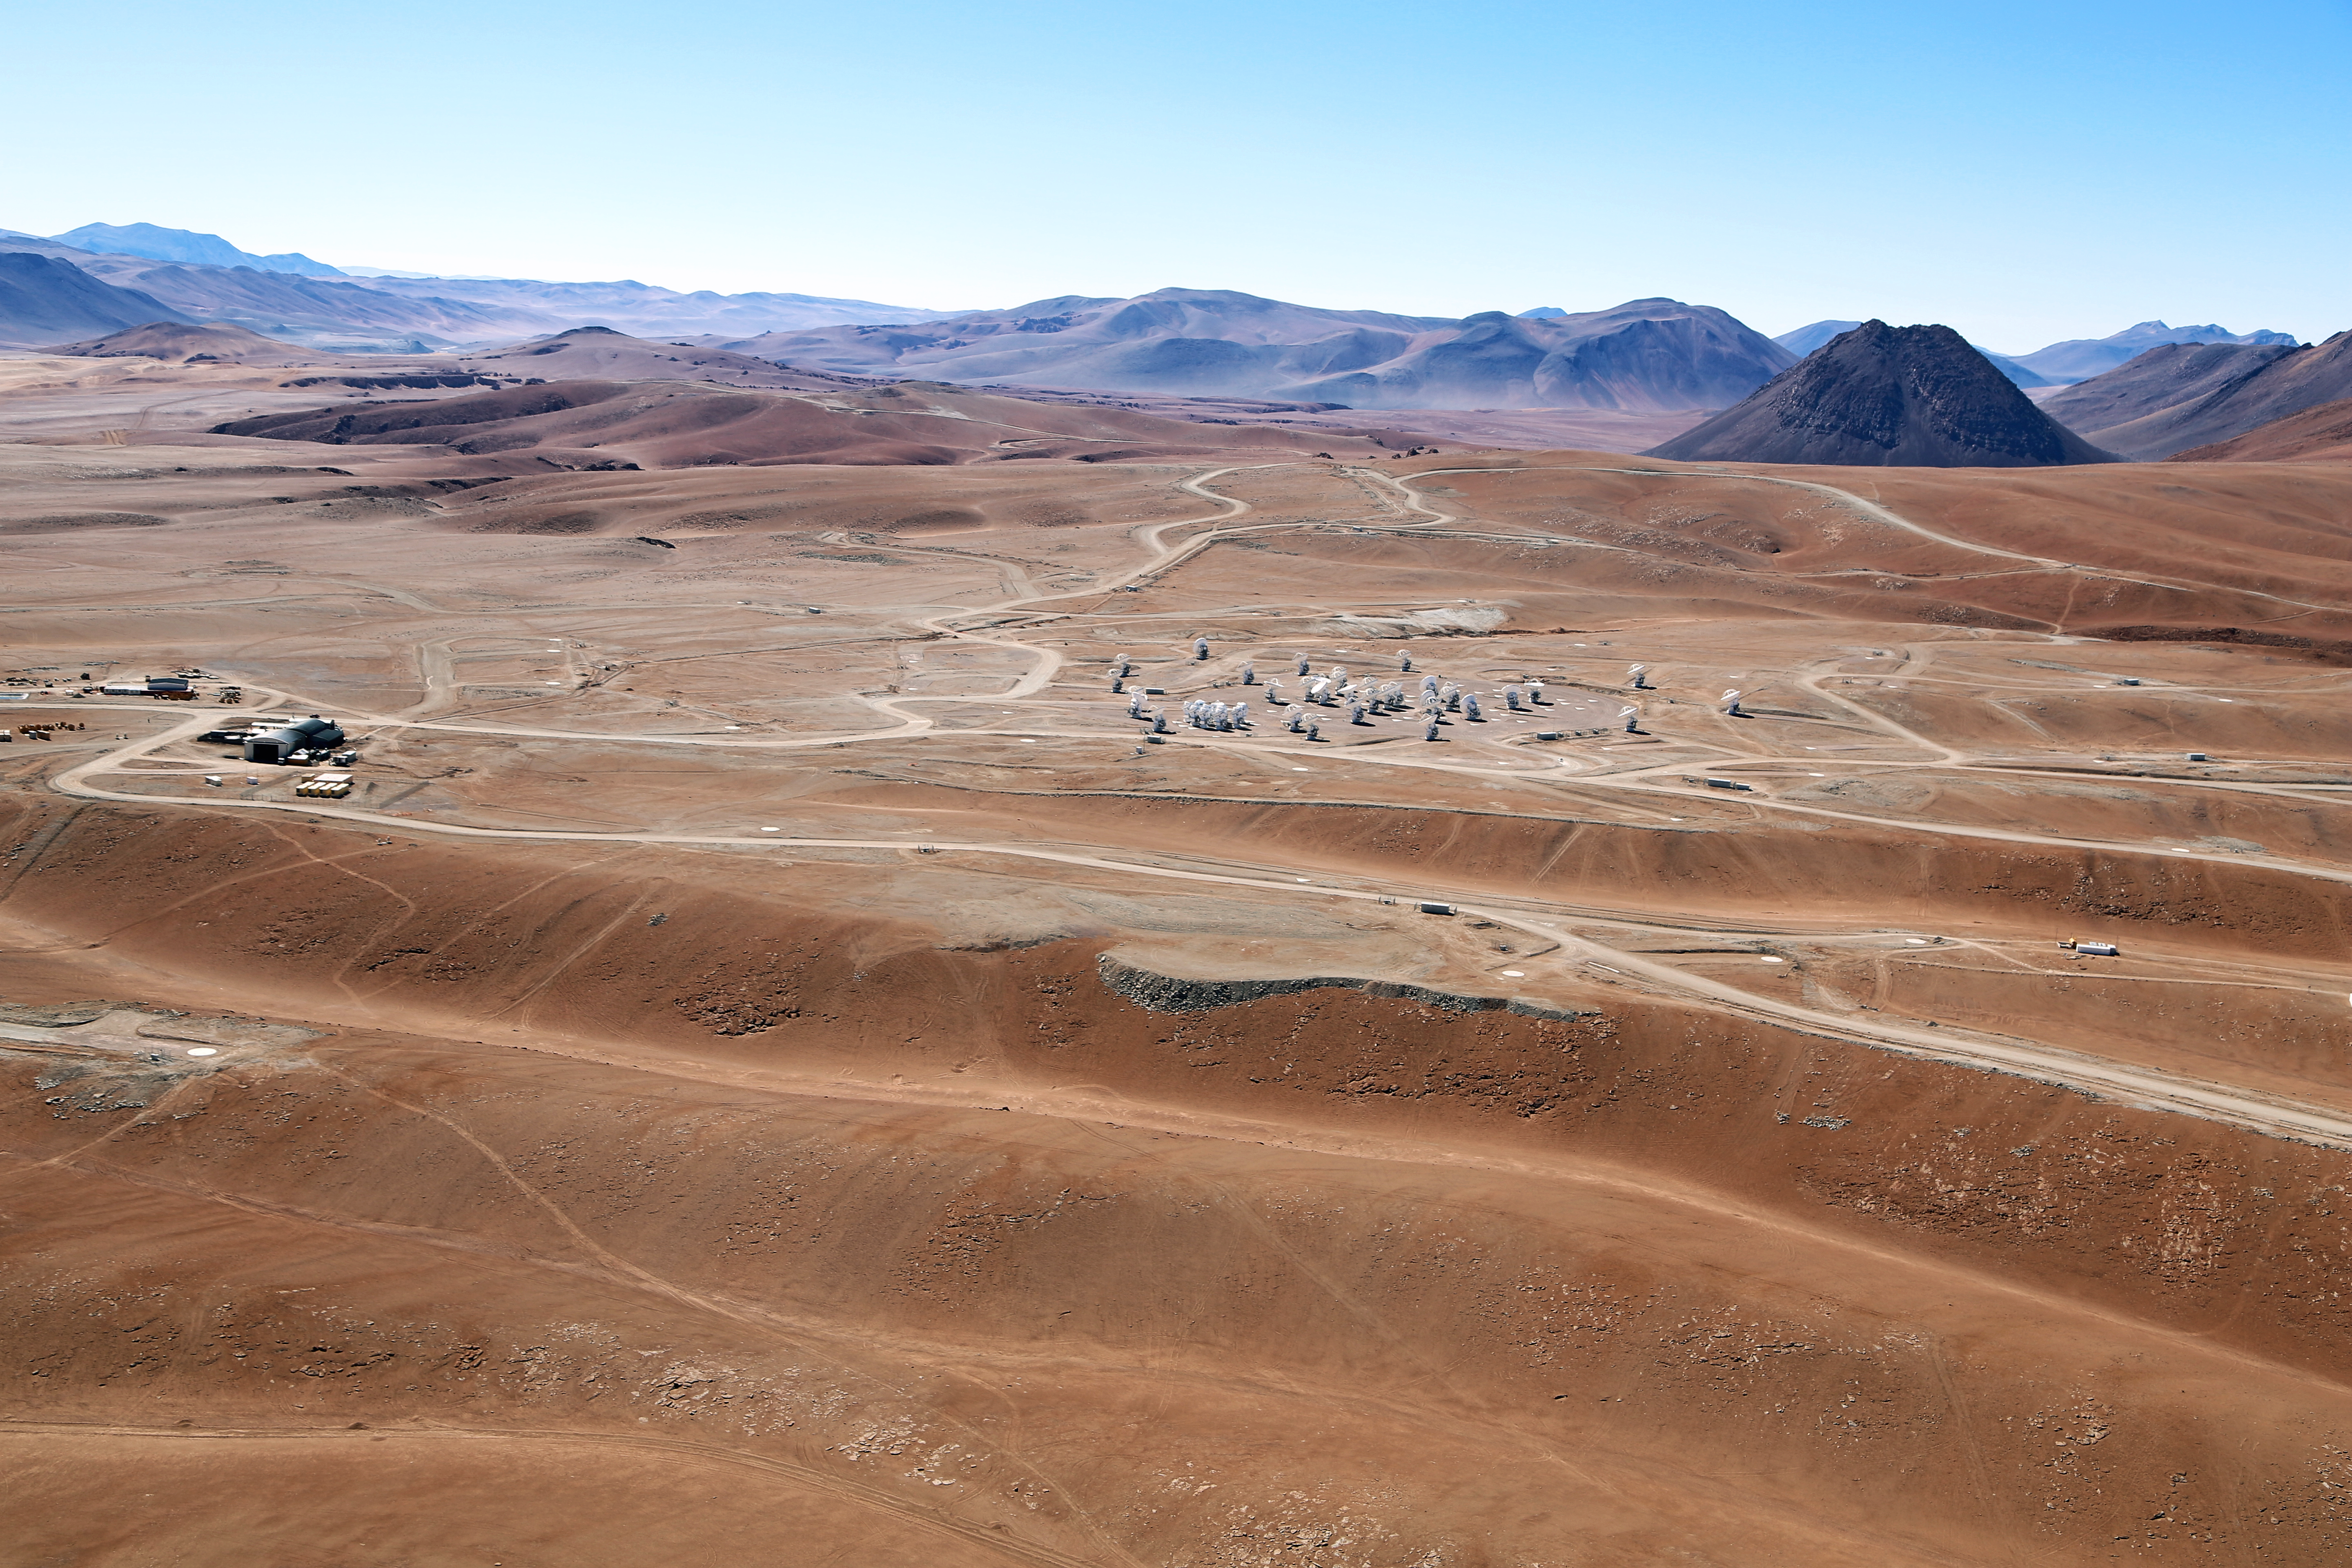

Chajnantor plateau

An aerial view of the Atacama Large Millimeter/submillimeter Array (ALMA) site on the Chajnantor plain of the Chilean Andes, 5000 m above sea level. ALMA is the largest ground-based astronomy project in existence, and is comprised of a giant array of 12-m submillimetre quality antennas, with baselines of several kilometres. An additional, compact array of 7-m and 12-m antennas complements the main array. The ALMA project is an international collaboration between Europe, East Asia and North America in cooperation with the Republic of Chile.

Credit: Clem & Adri Bacri-Normier (wingsforscience.com)/ESO